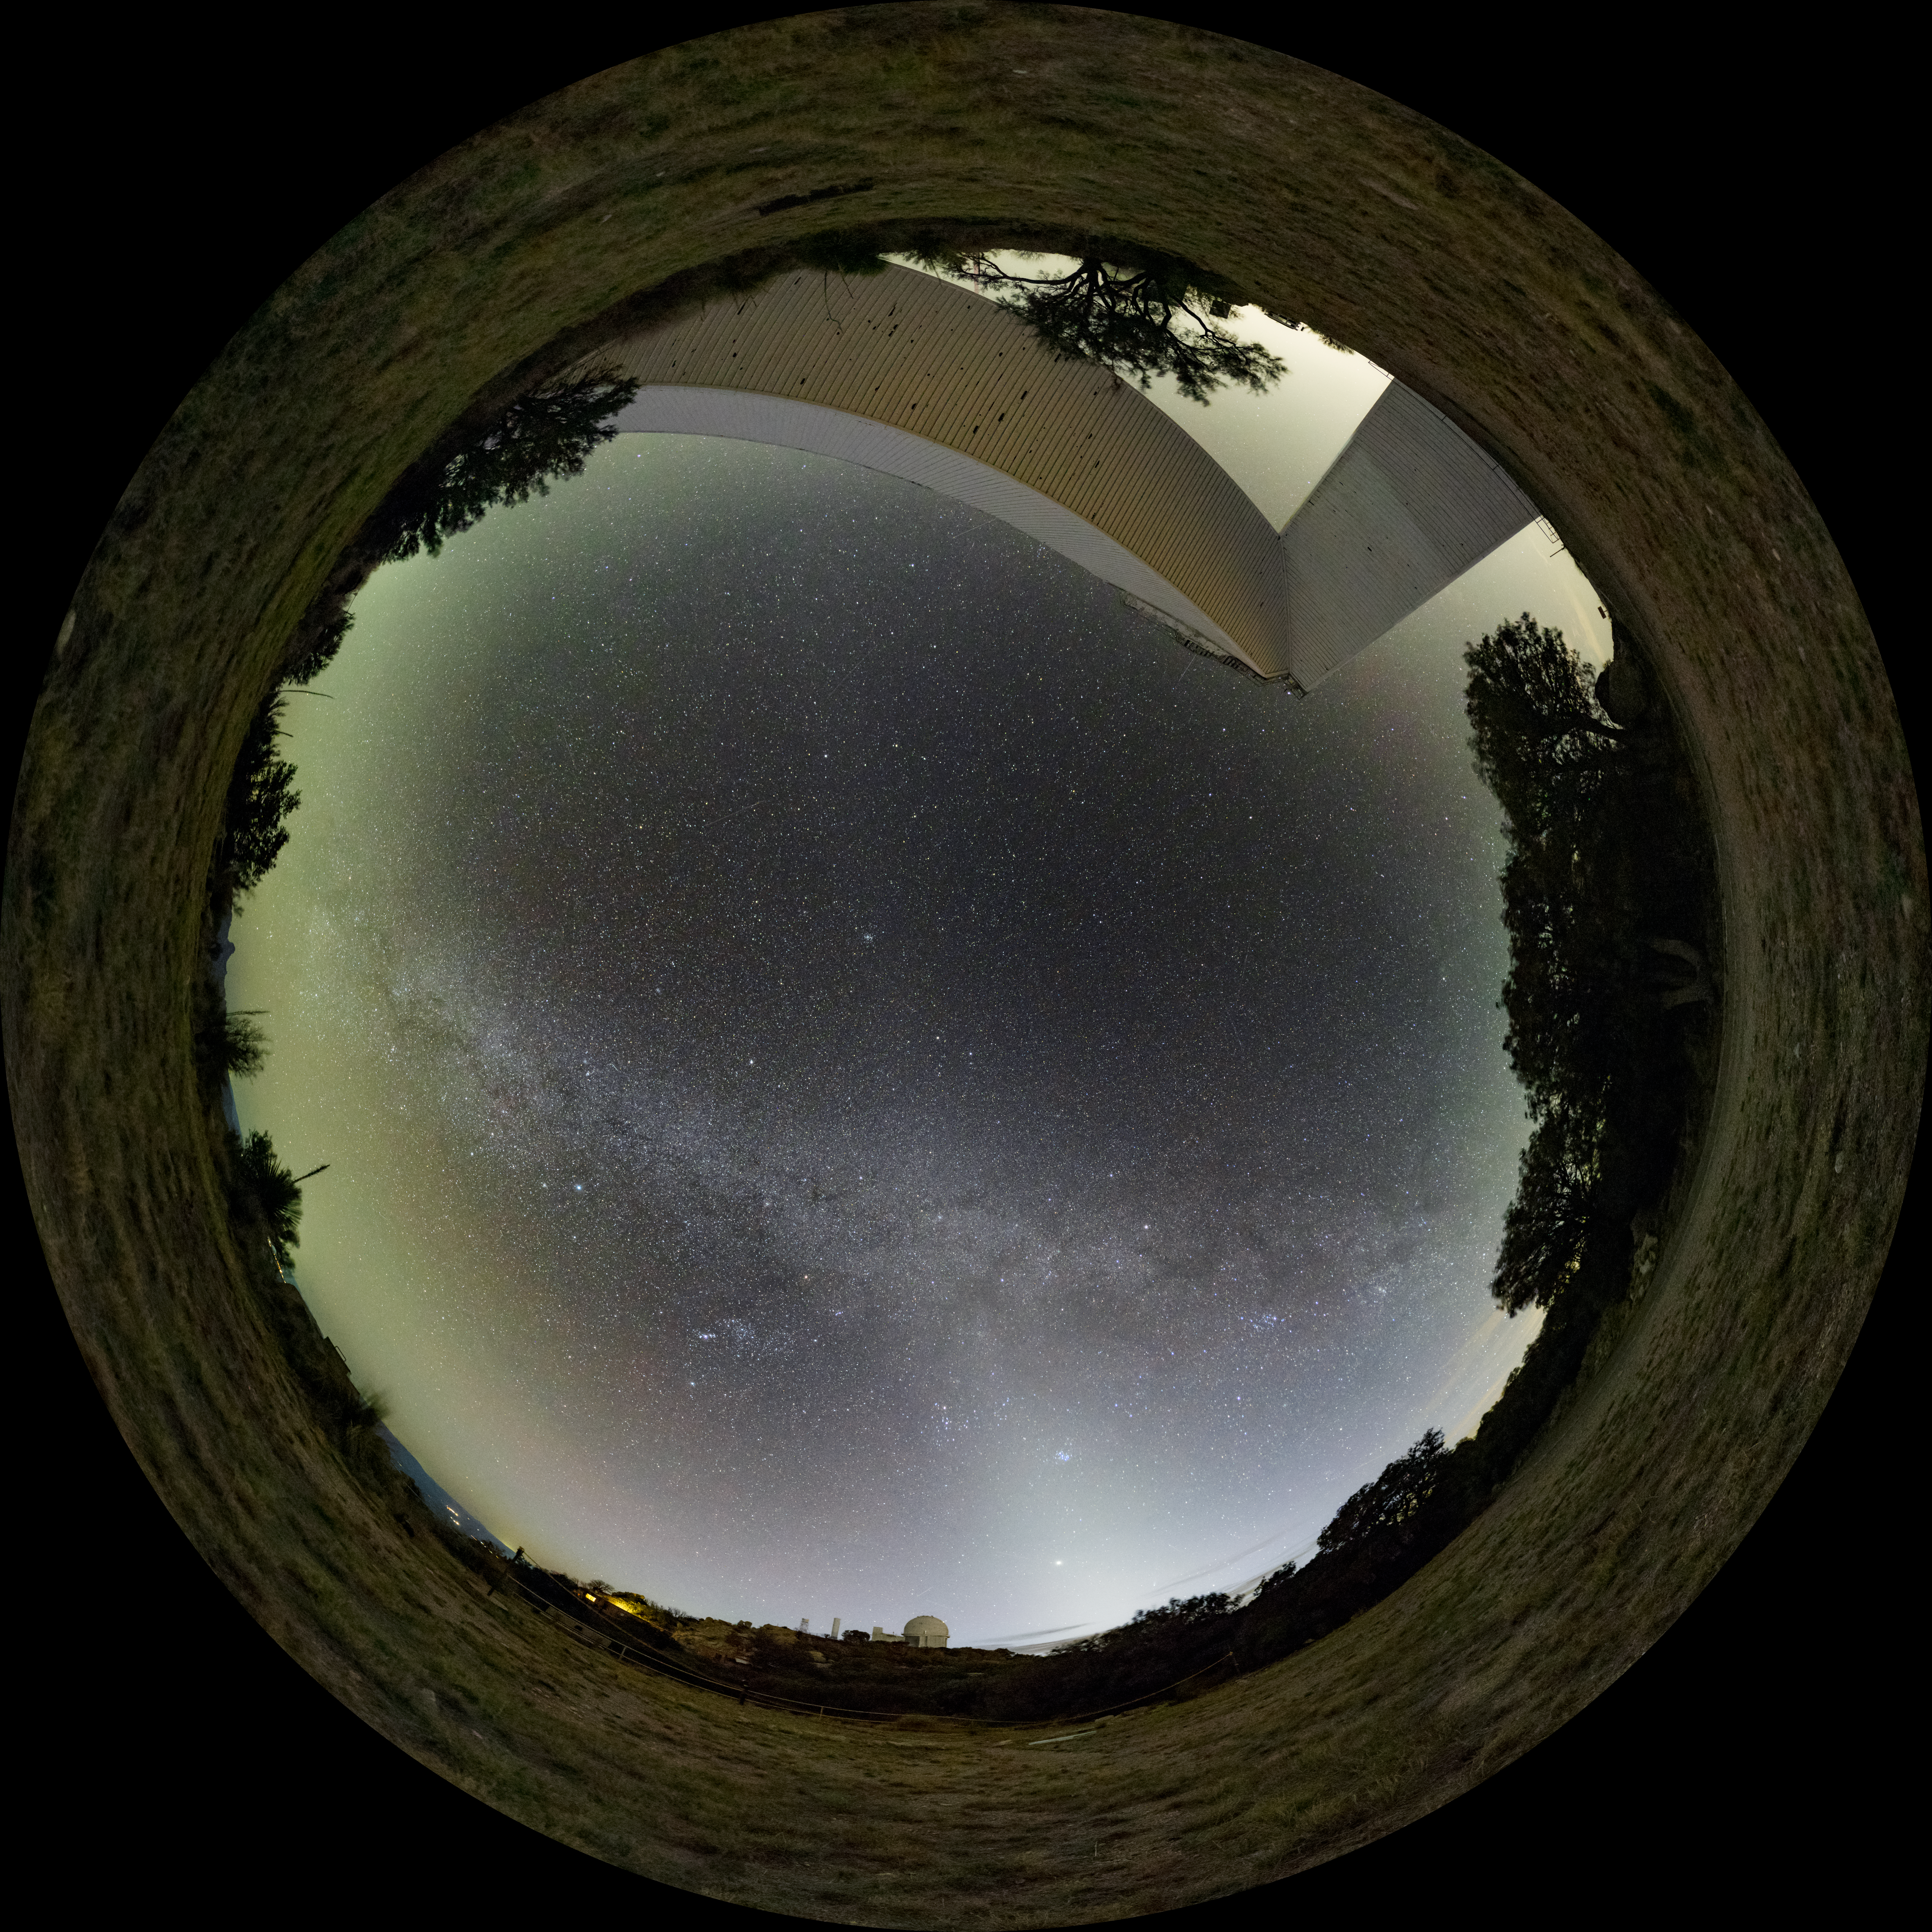

Kitt Peak National Observatory

Fulldome view of the night sky above Kitt Peak National Observatory, the McMath-Pierce Solar can be seen.

Credit: KPNO/NOIRLab/NSF/AURA/J.Dai